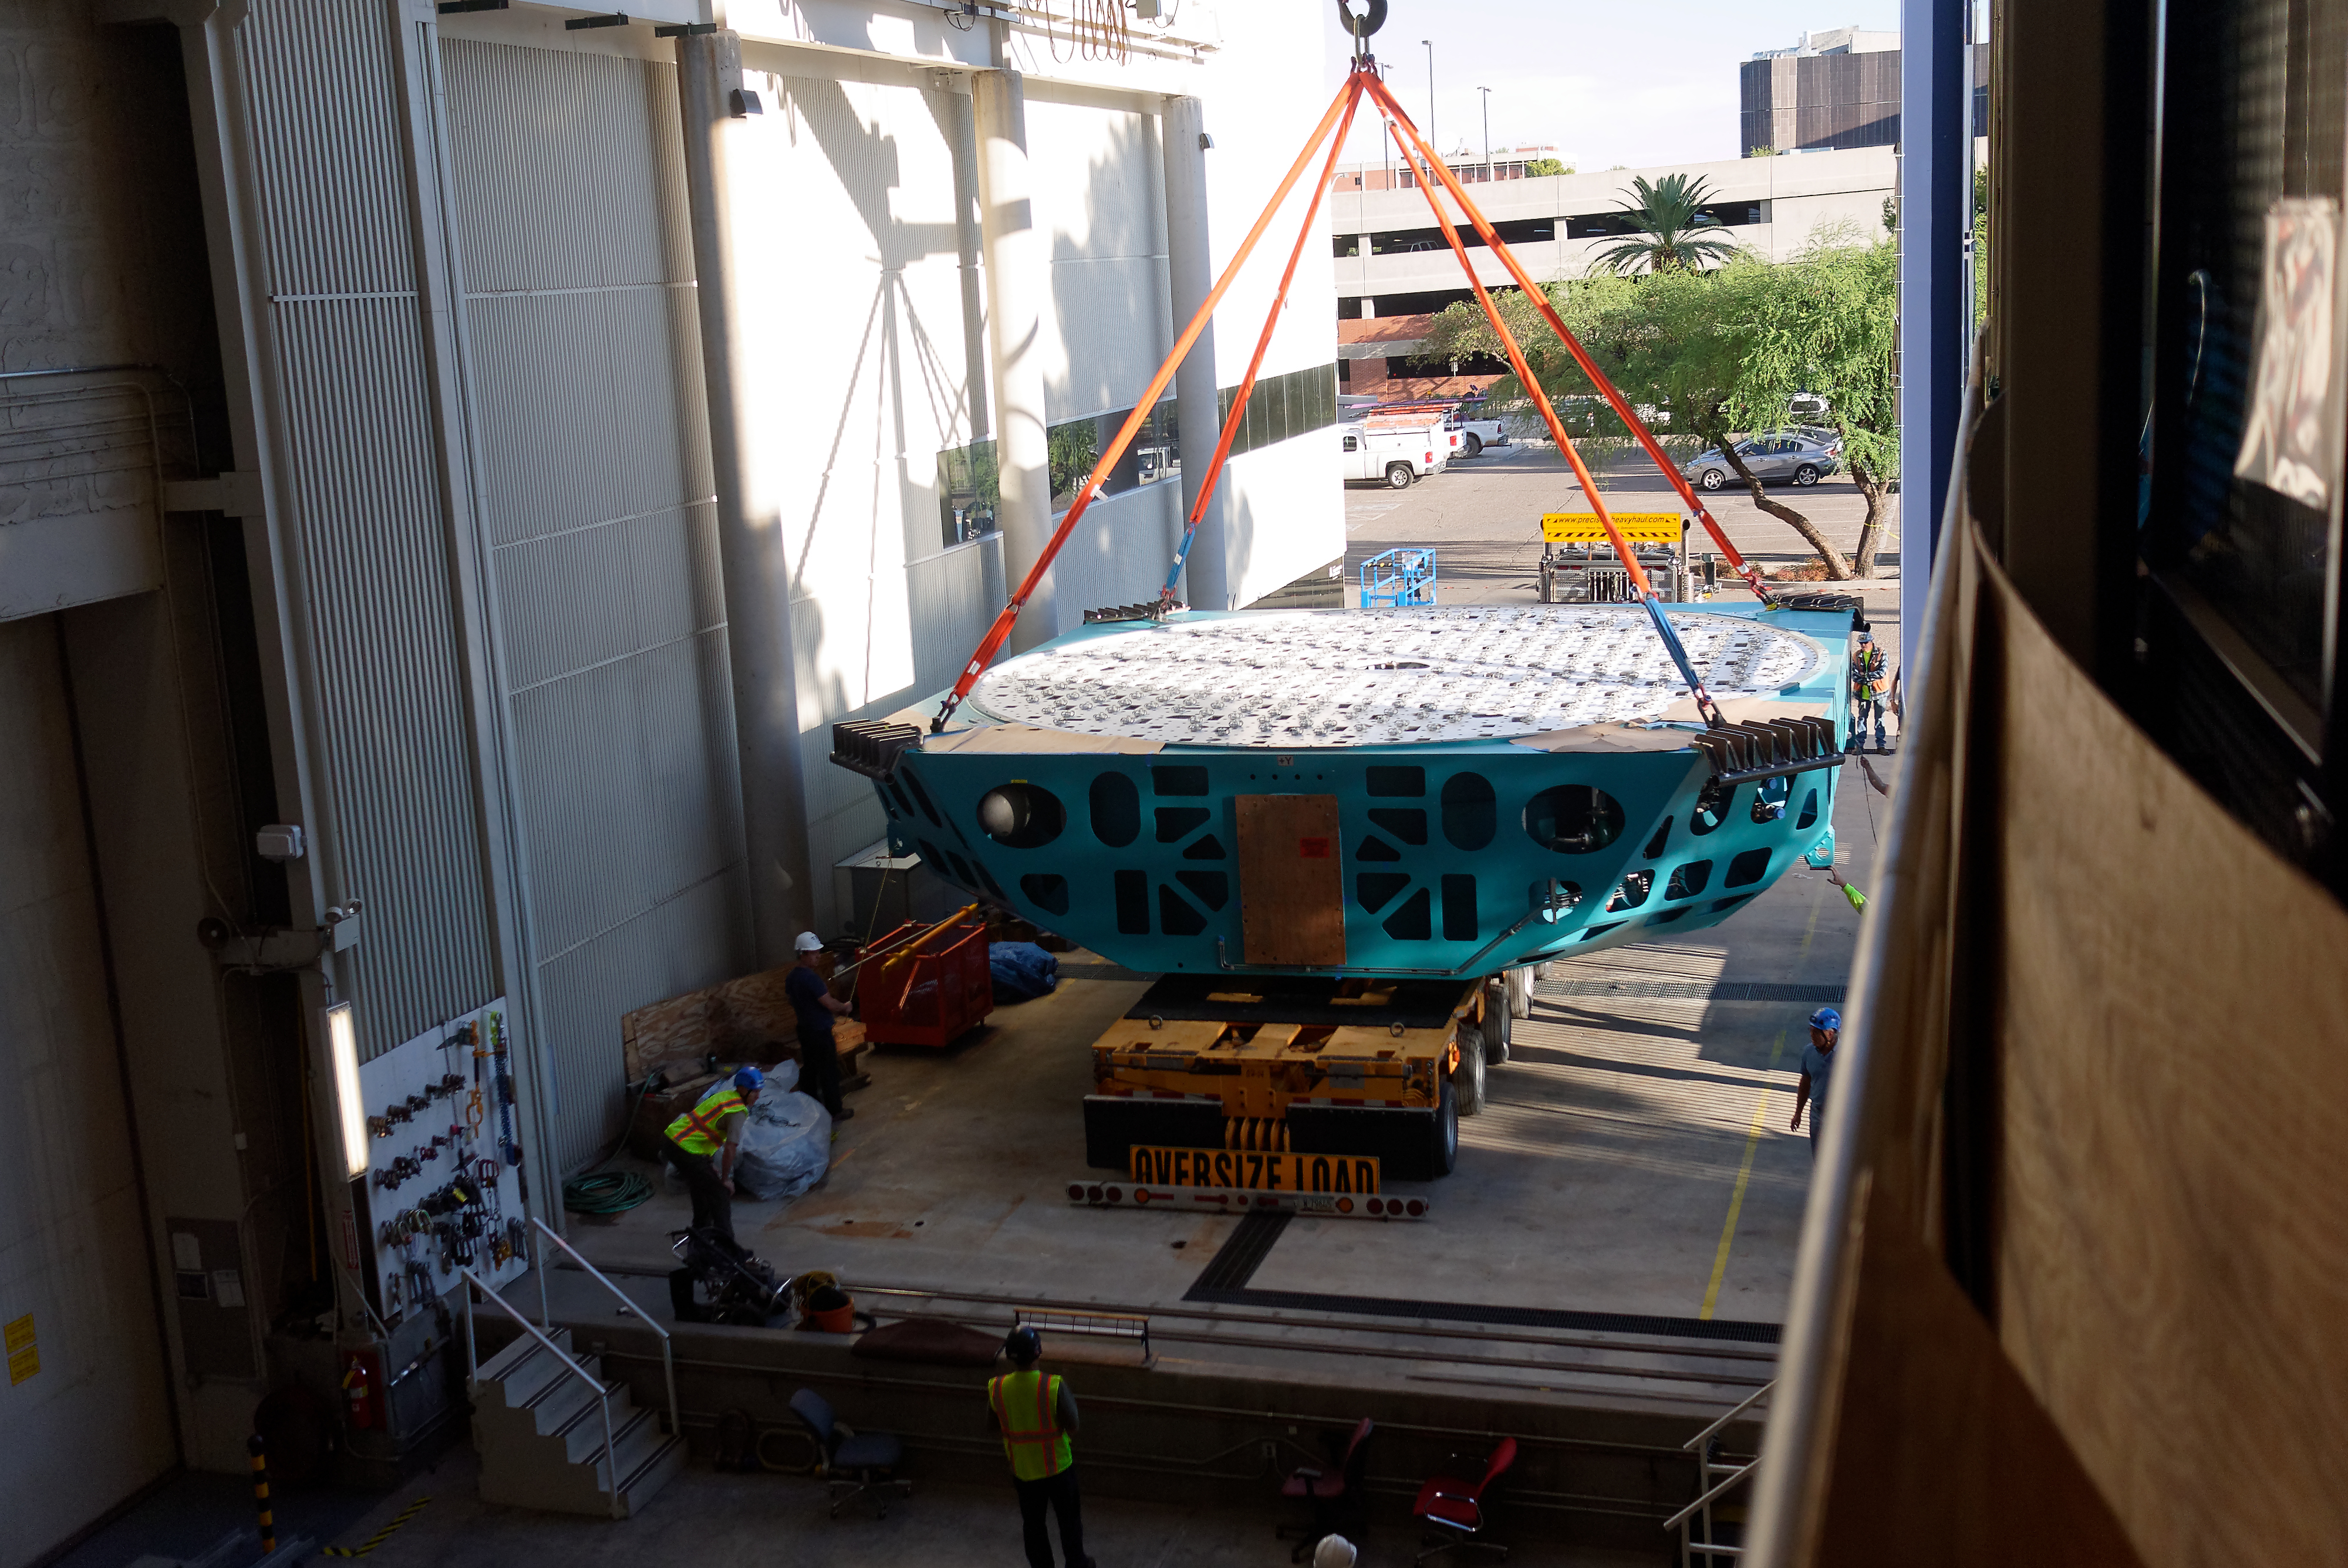

M1M3 Cell Move CAID to Mirror Lab

Early in the morning on October 10, 2018, the Primary/Tertiary Mirror (M1M3) Cell (the steel structure that supports the mirror) was moved from CAID Industries, where it was manufactured, to the Richard F. Caris Mirror Lab on the University of Arizona campus. At the Mirror Lab it will be integrated with the M1M3 mirror, which is scheduled to be removed from storage and delivered to the Mirror Lab next week. Here, the Cell is lifted from the truck and moved into the Mirror Lab by crane.

Credit: Rubin Observatory/NSF/AURA